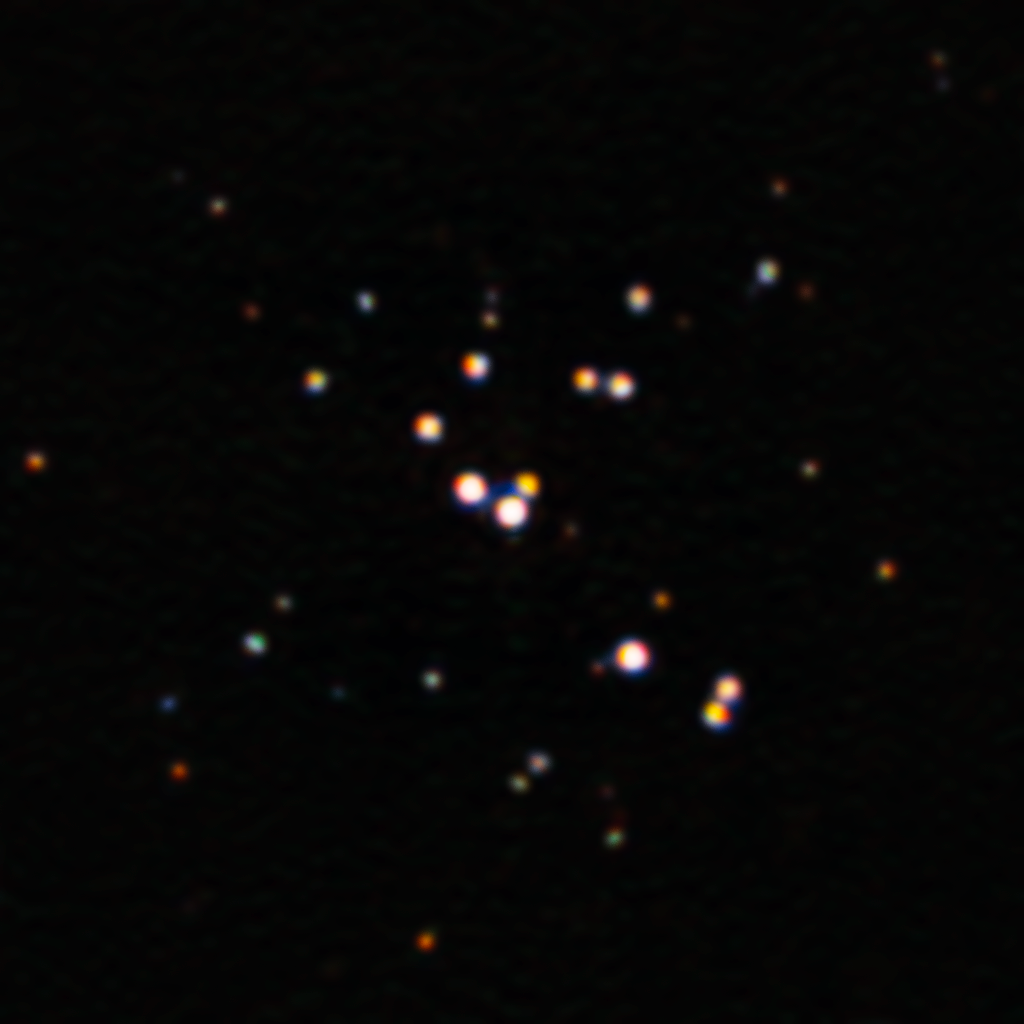

Sharpest Image Ever of R136a1, Largest Known Star

Nestled in the center of the Tarantula Nebula in the Large Magellanic Cloud is the largest star yet discovered. With the help of the Zorro imager and the power of the 8.1-meter Gemini South telescope in Chile, astronomers have produced the sharpest image ever of this star. This new image challenges our understanding of the most massive stars and suggests that they may not be as massive as previously thought.

Credit: International Gemini Observatory/NOIRLab/NSF/AURA Acknowledgment: Image processing: T.A. Rector (University of Alaska Anchorage/NSF NOIRLab), M. Zamani (NSF NOIRLab) & D. de Martin (NSF NOIRLab)